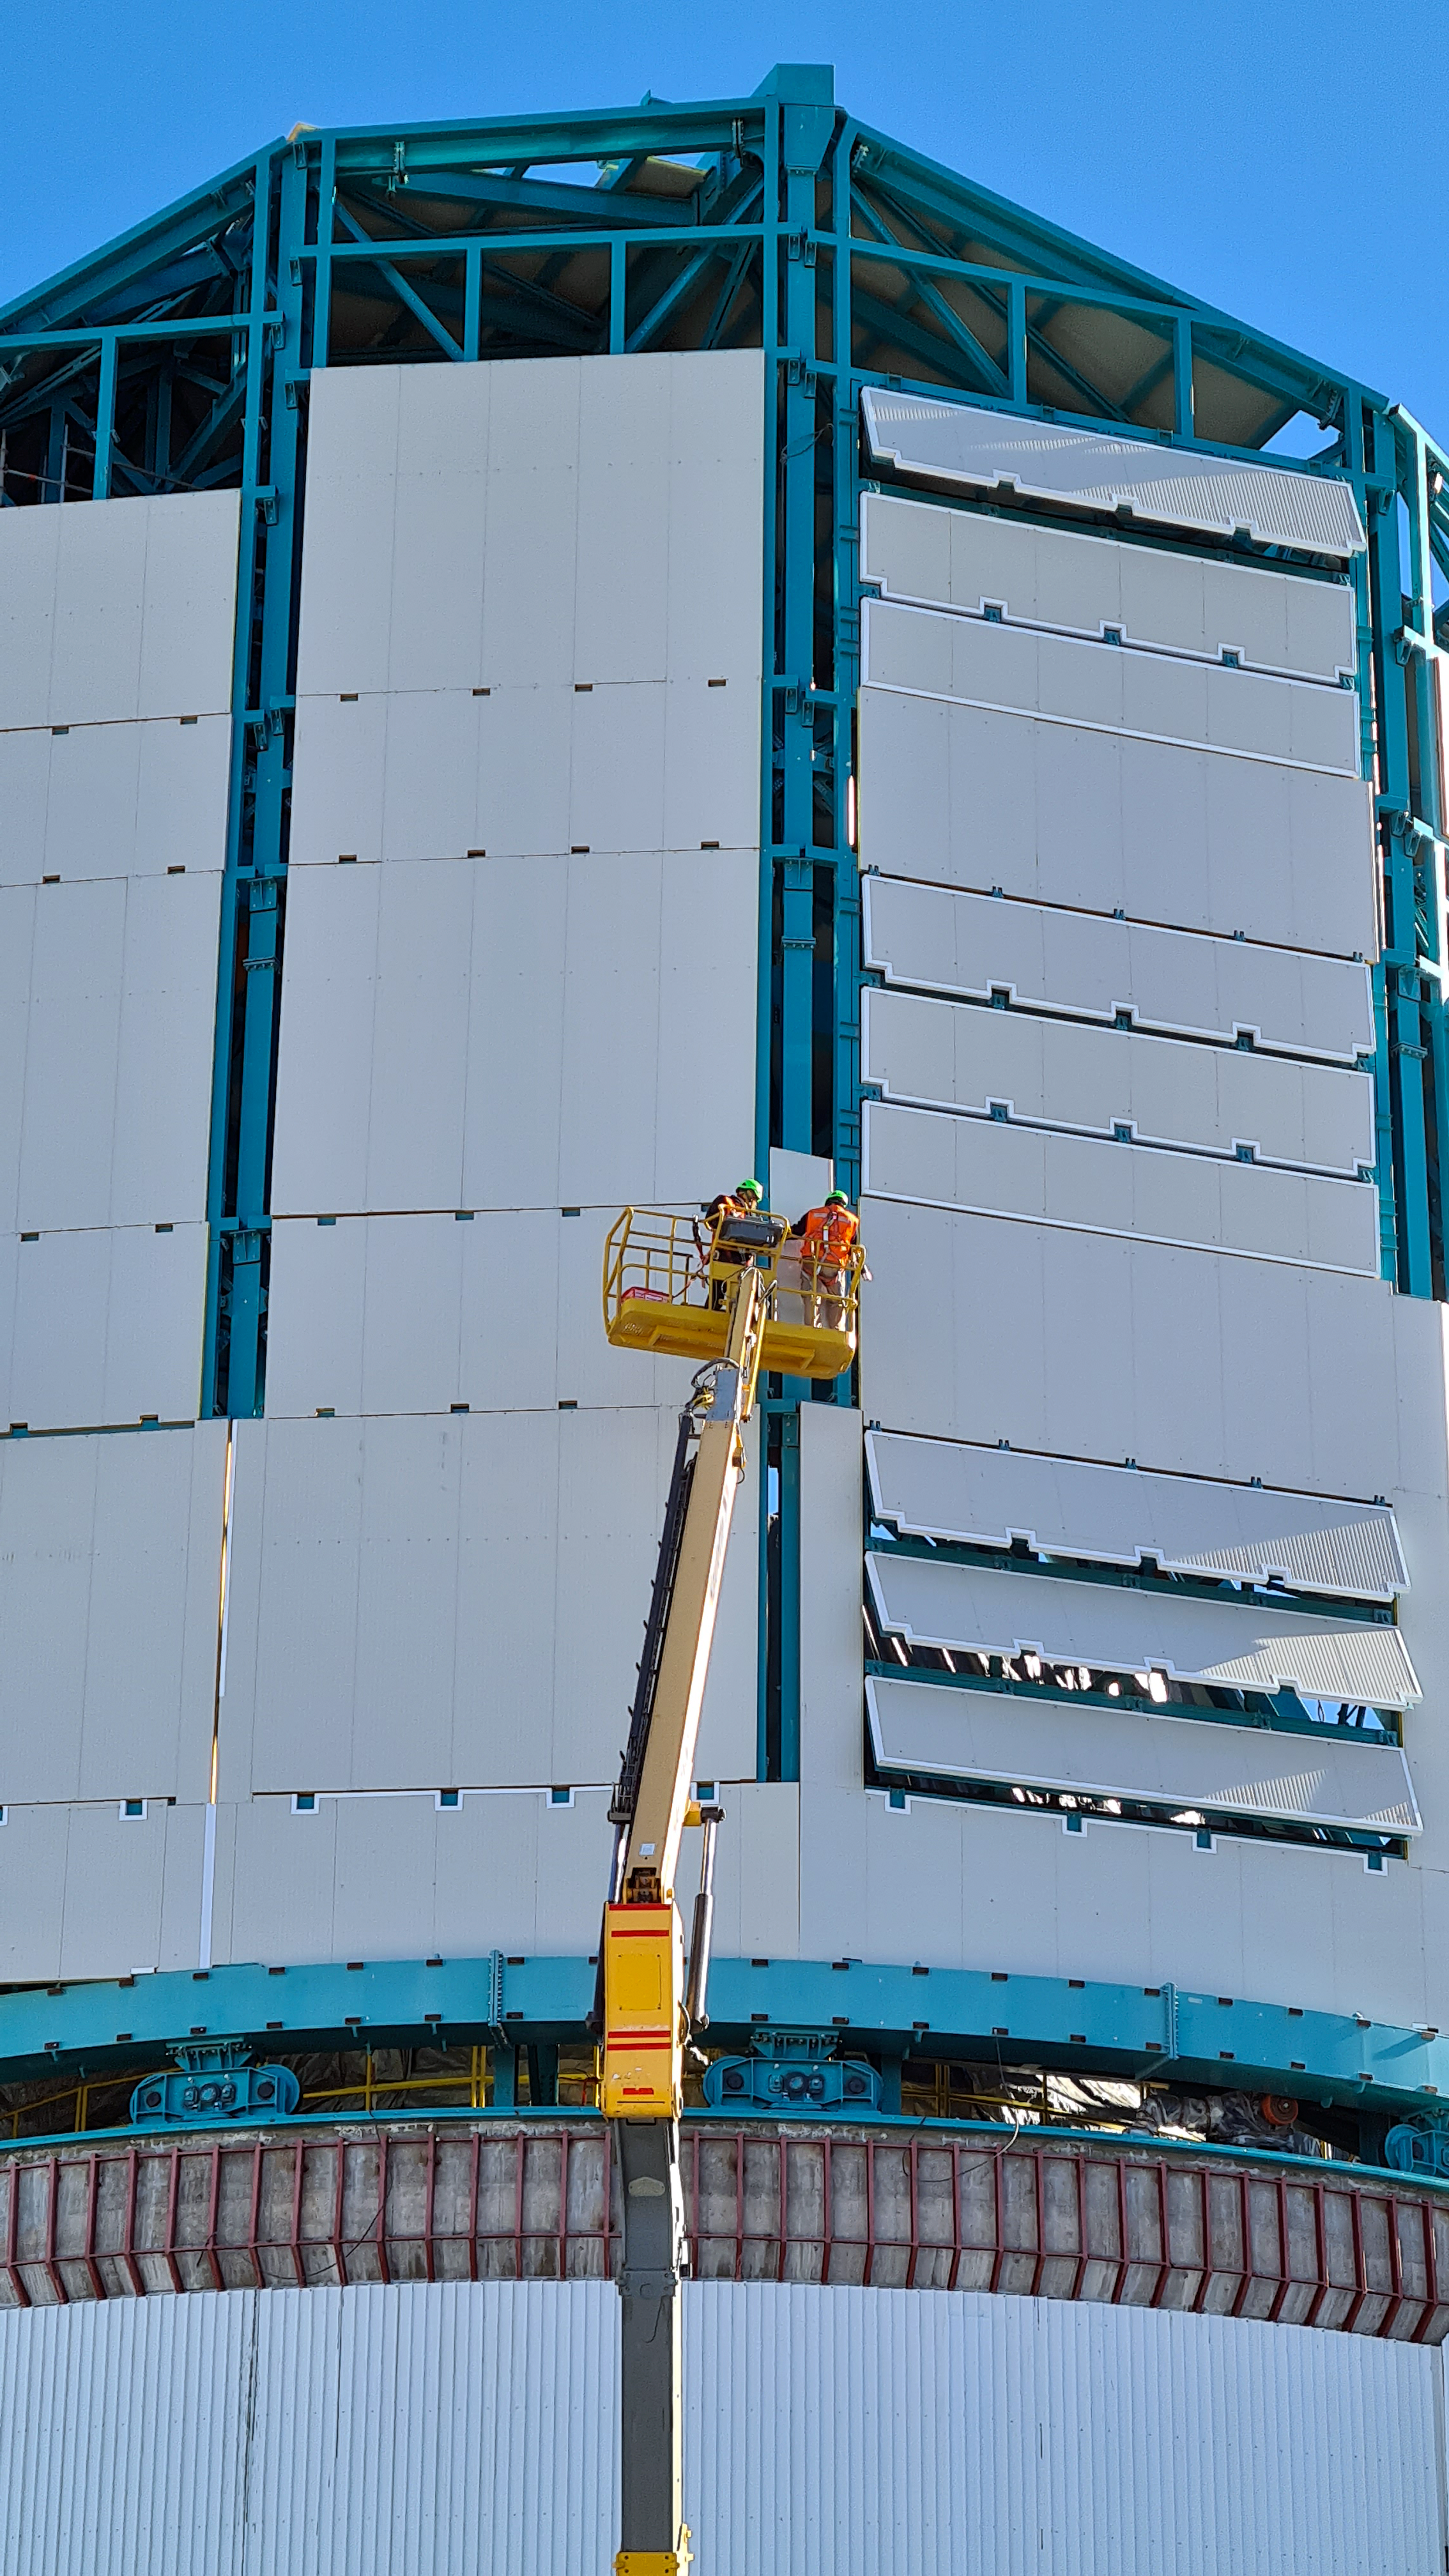

Rubin November, 2020

Construction activity on Cerro Pachón continues to expand, with approximately 40 people working on the summit each day last week. That will increase this week with the restart of the team installing critical telescope utilities. The contracted team for the dome is now about 20 people who are focused on getting the dome enclosed before the TMA team arrives in January. The dome cladding is going up fast!

Credit: Rubin Obs/NSF/AURA